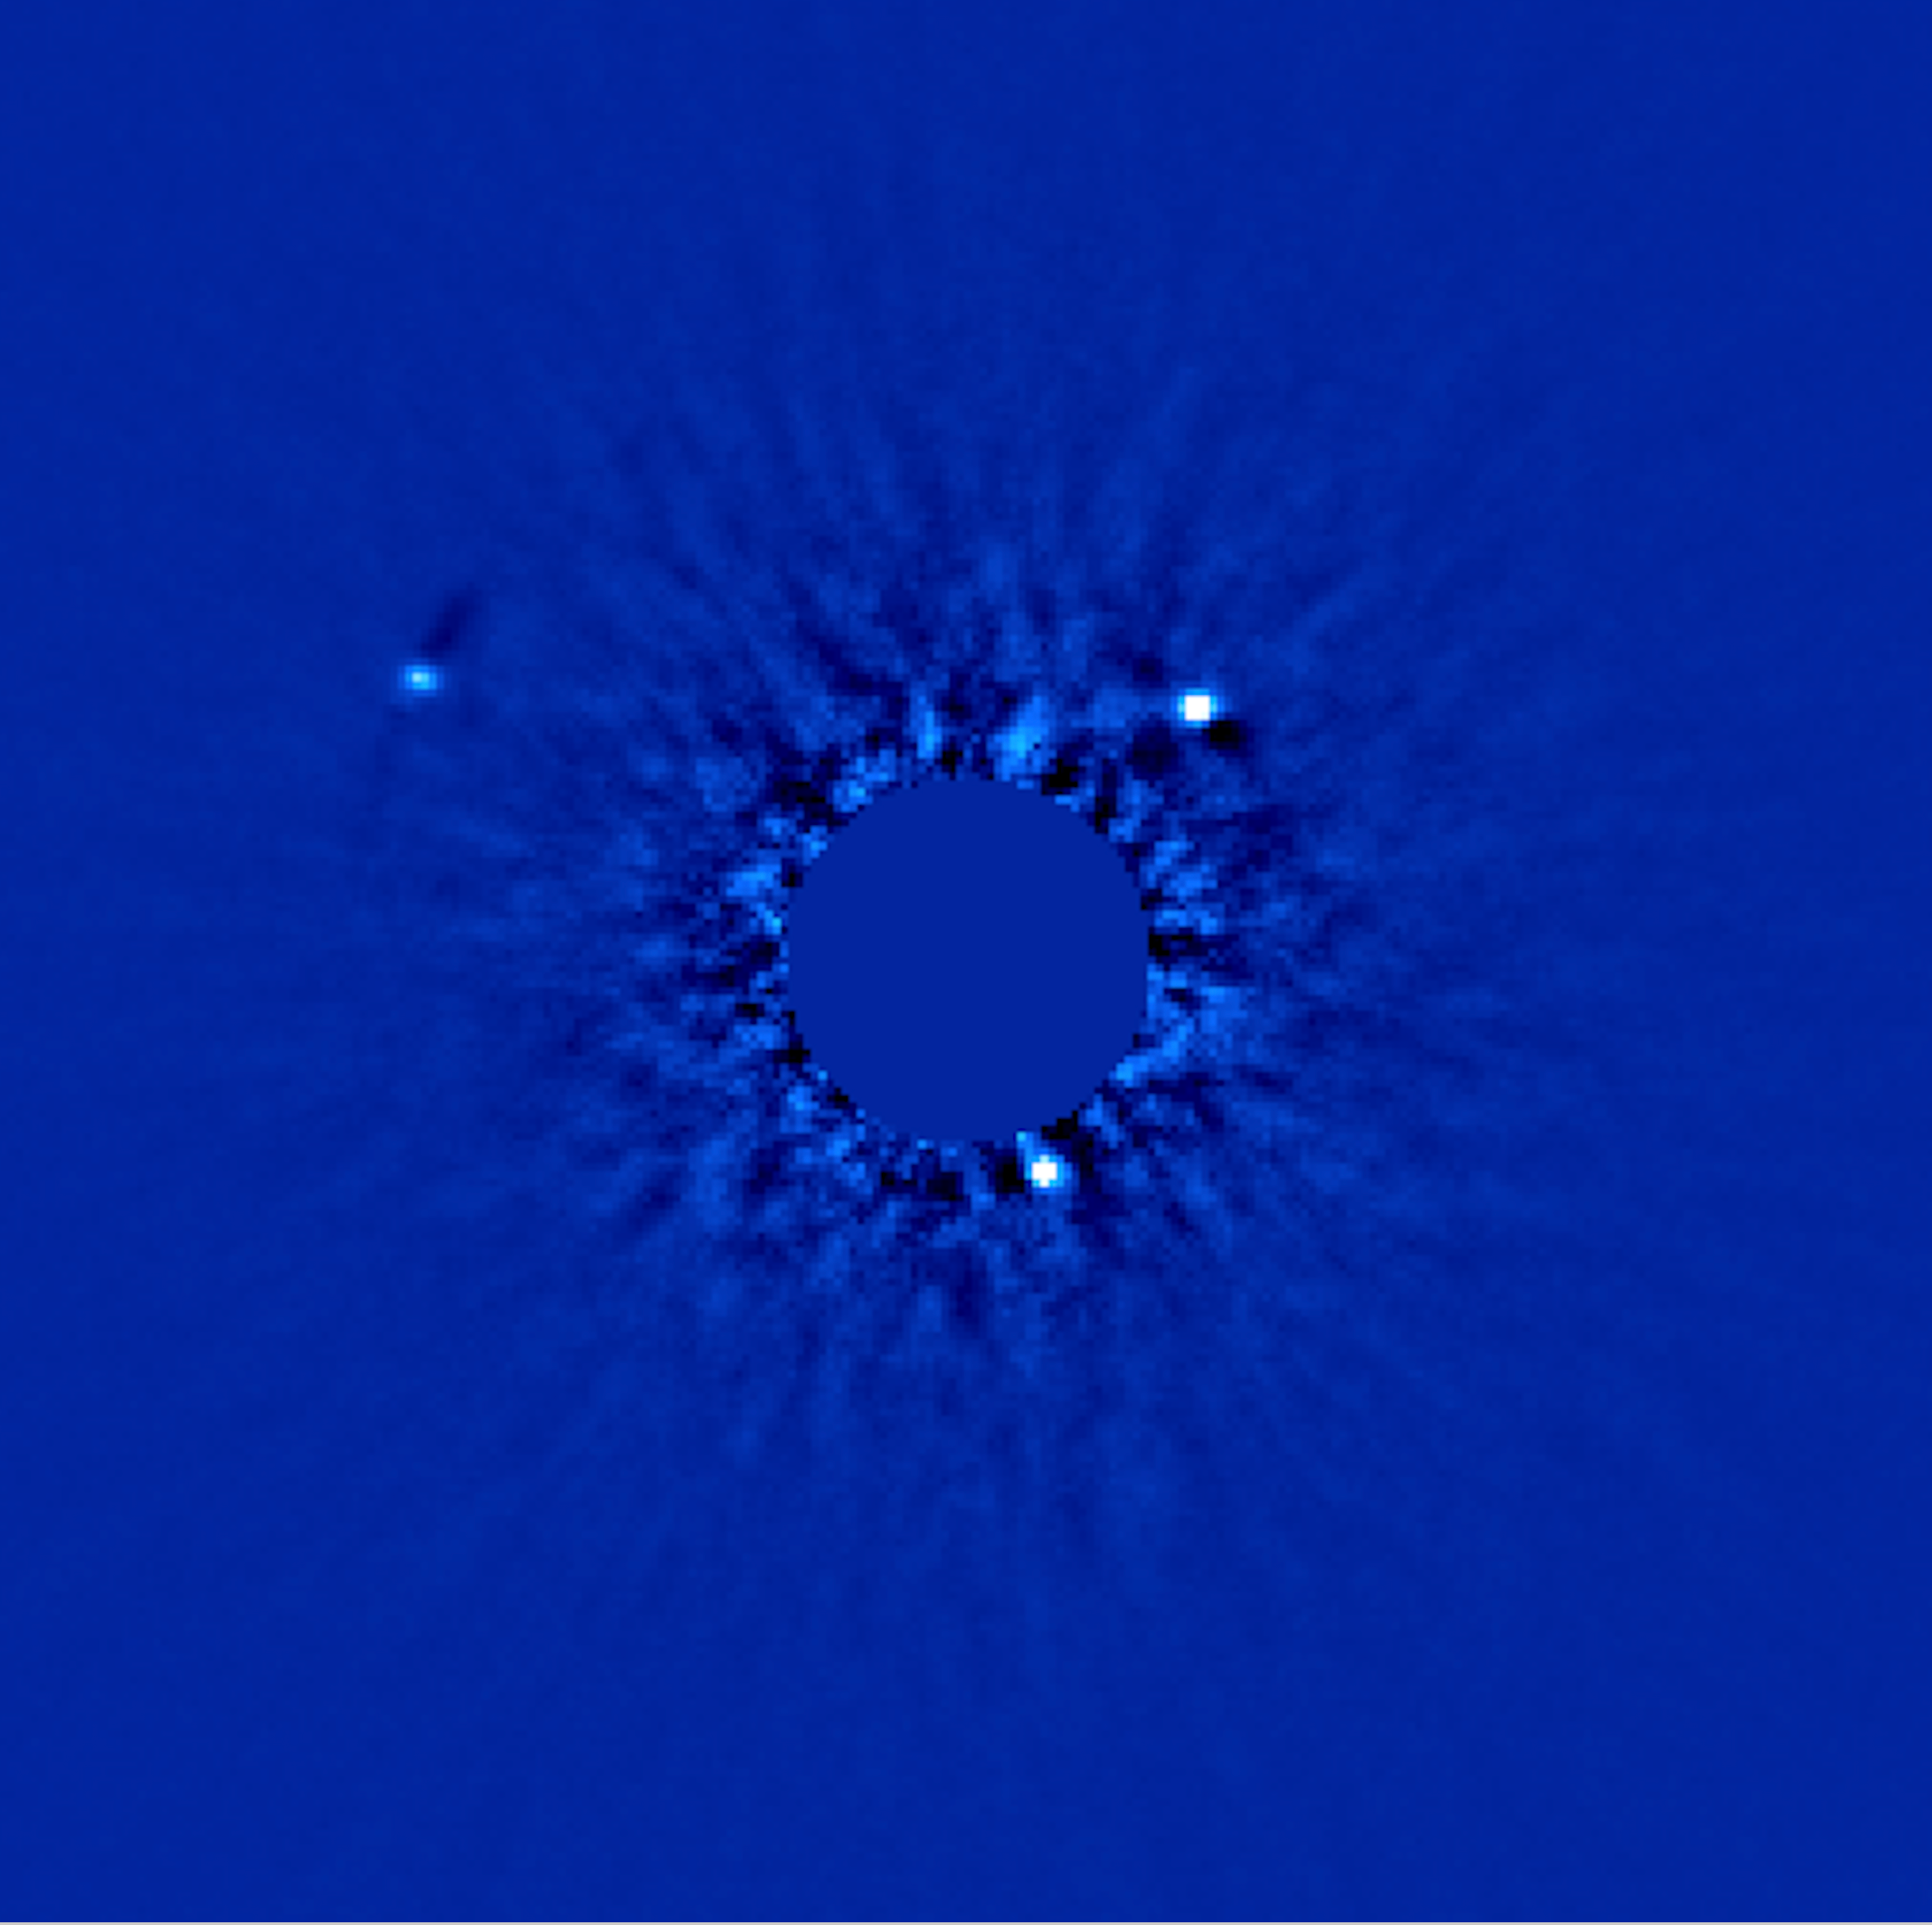

Planetary "First Family"

A K-band (2.2microns) AO image of the HR 8799 planetary system made using Gemini/Altair/NIRI and acquired on September 5, 2008 (North is up and East is left). The three planets are designated with red circles. The stellar flux has been subtracted using ADI (see text for details) and the central saturated region is masked out. Multiepoch observations have shown counterclockwise Keplerian orbital motion for all three planets.

Credit: International Gemini Observatory